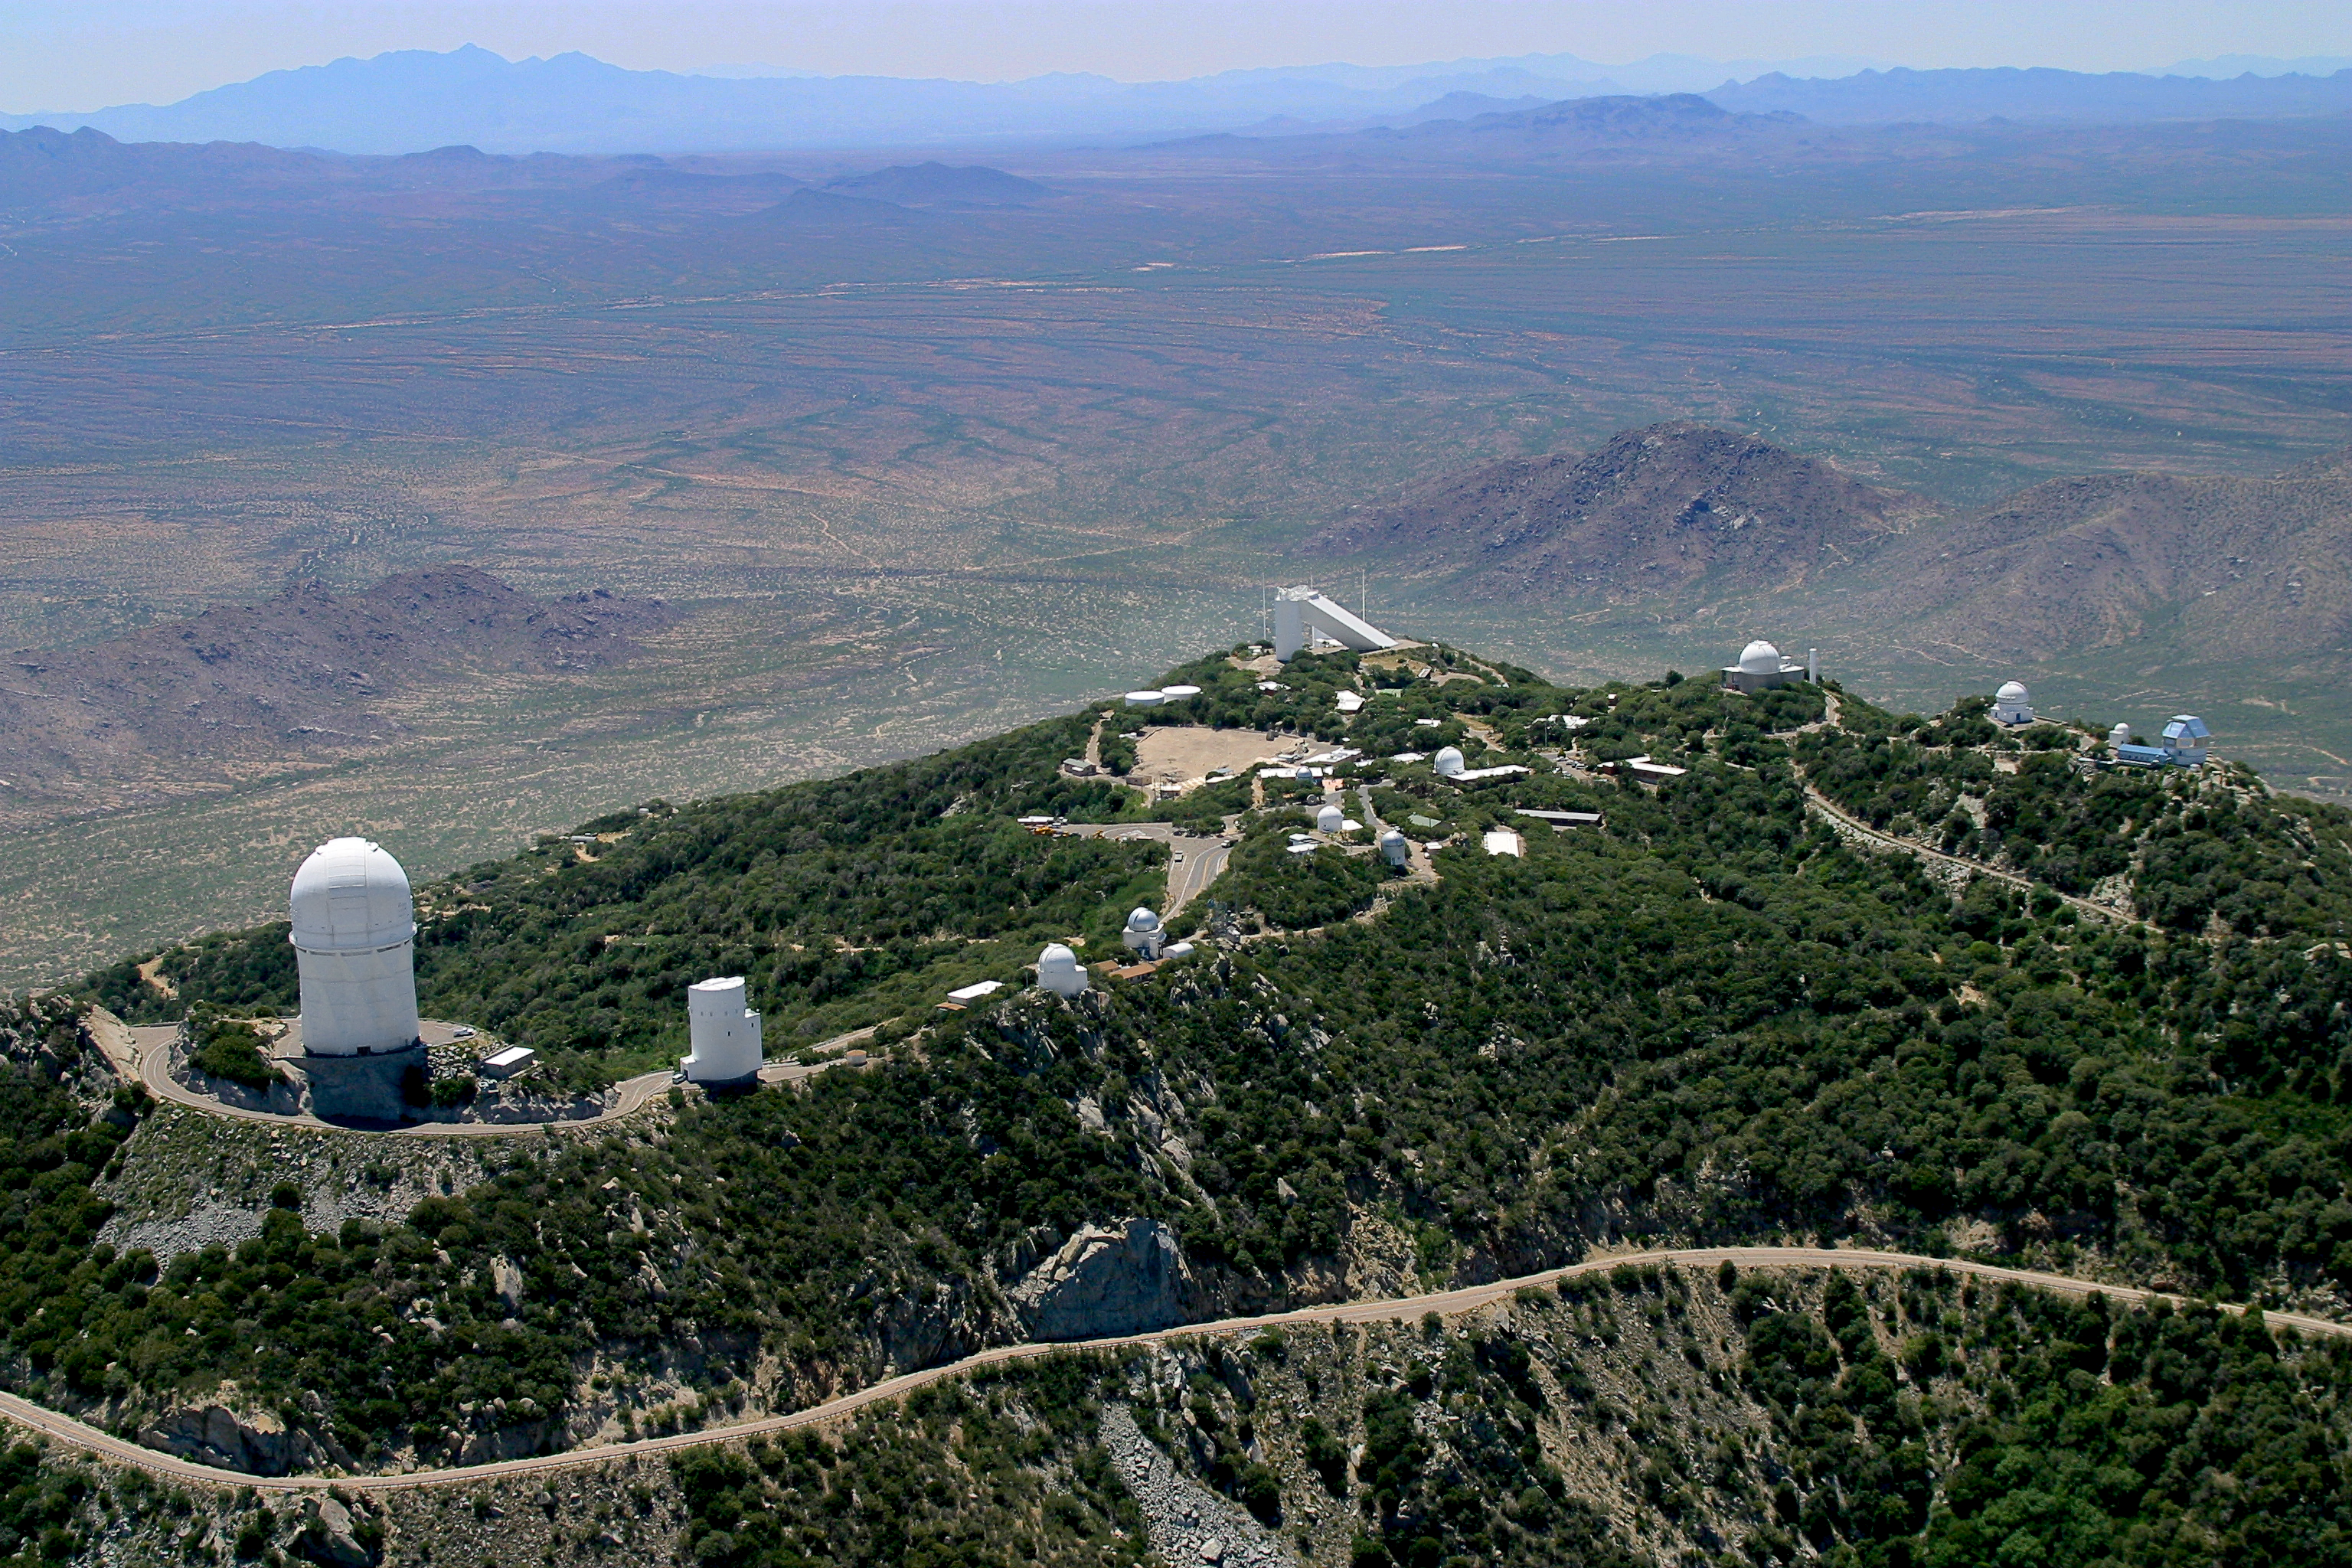

Aerial photography of Kitt Peak National Observatory, 13 June 2003

Kitt Peak aerial view, June 2003.

Credit: NOIRLab/NSF/AURA